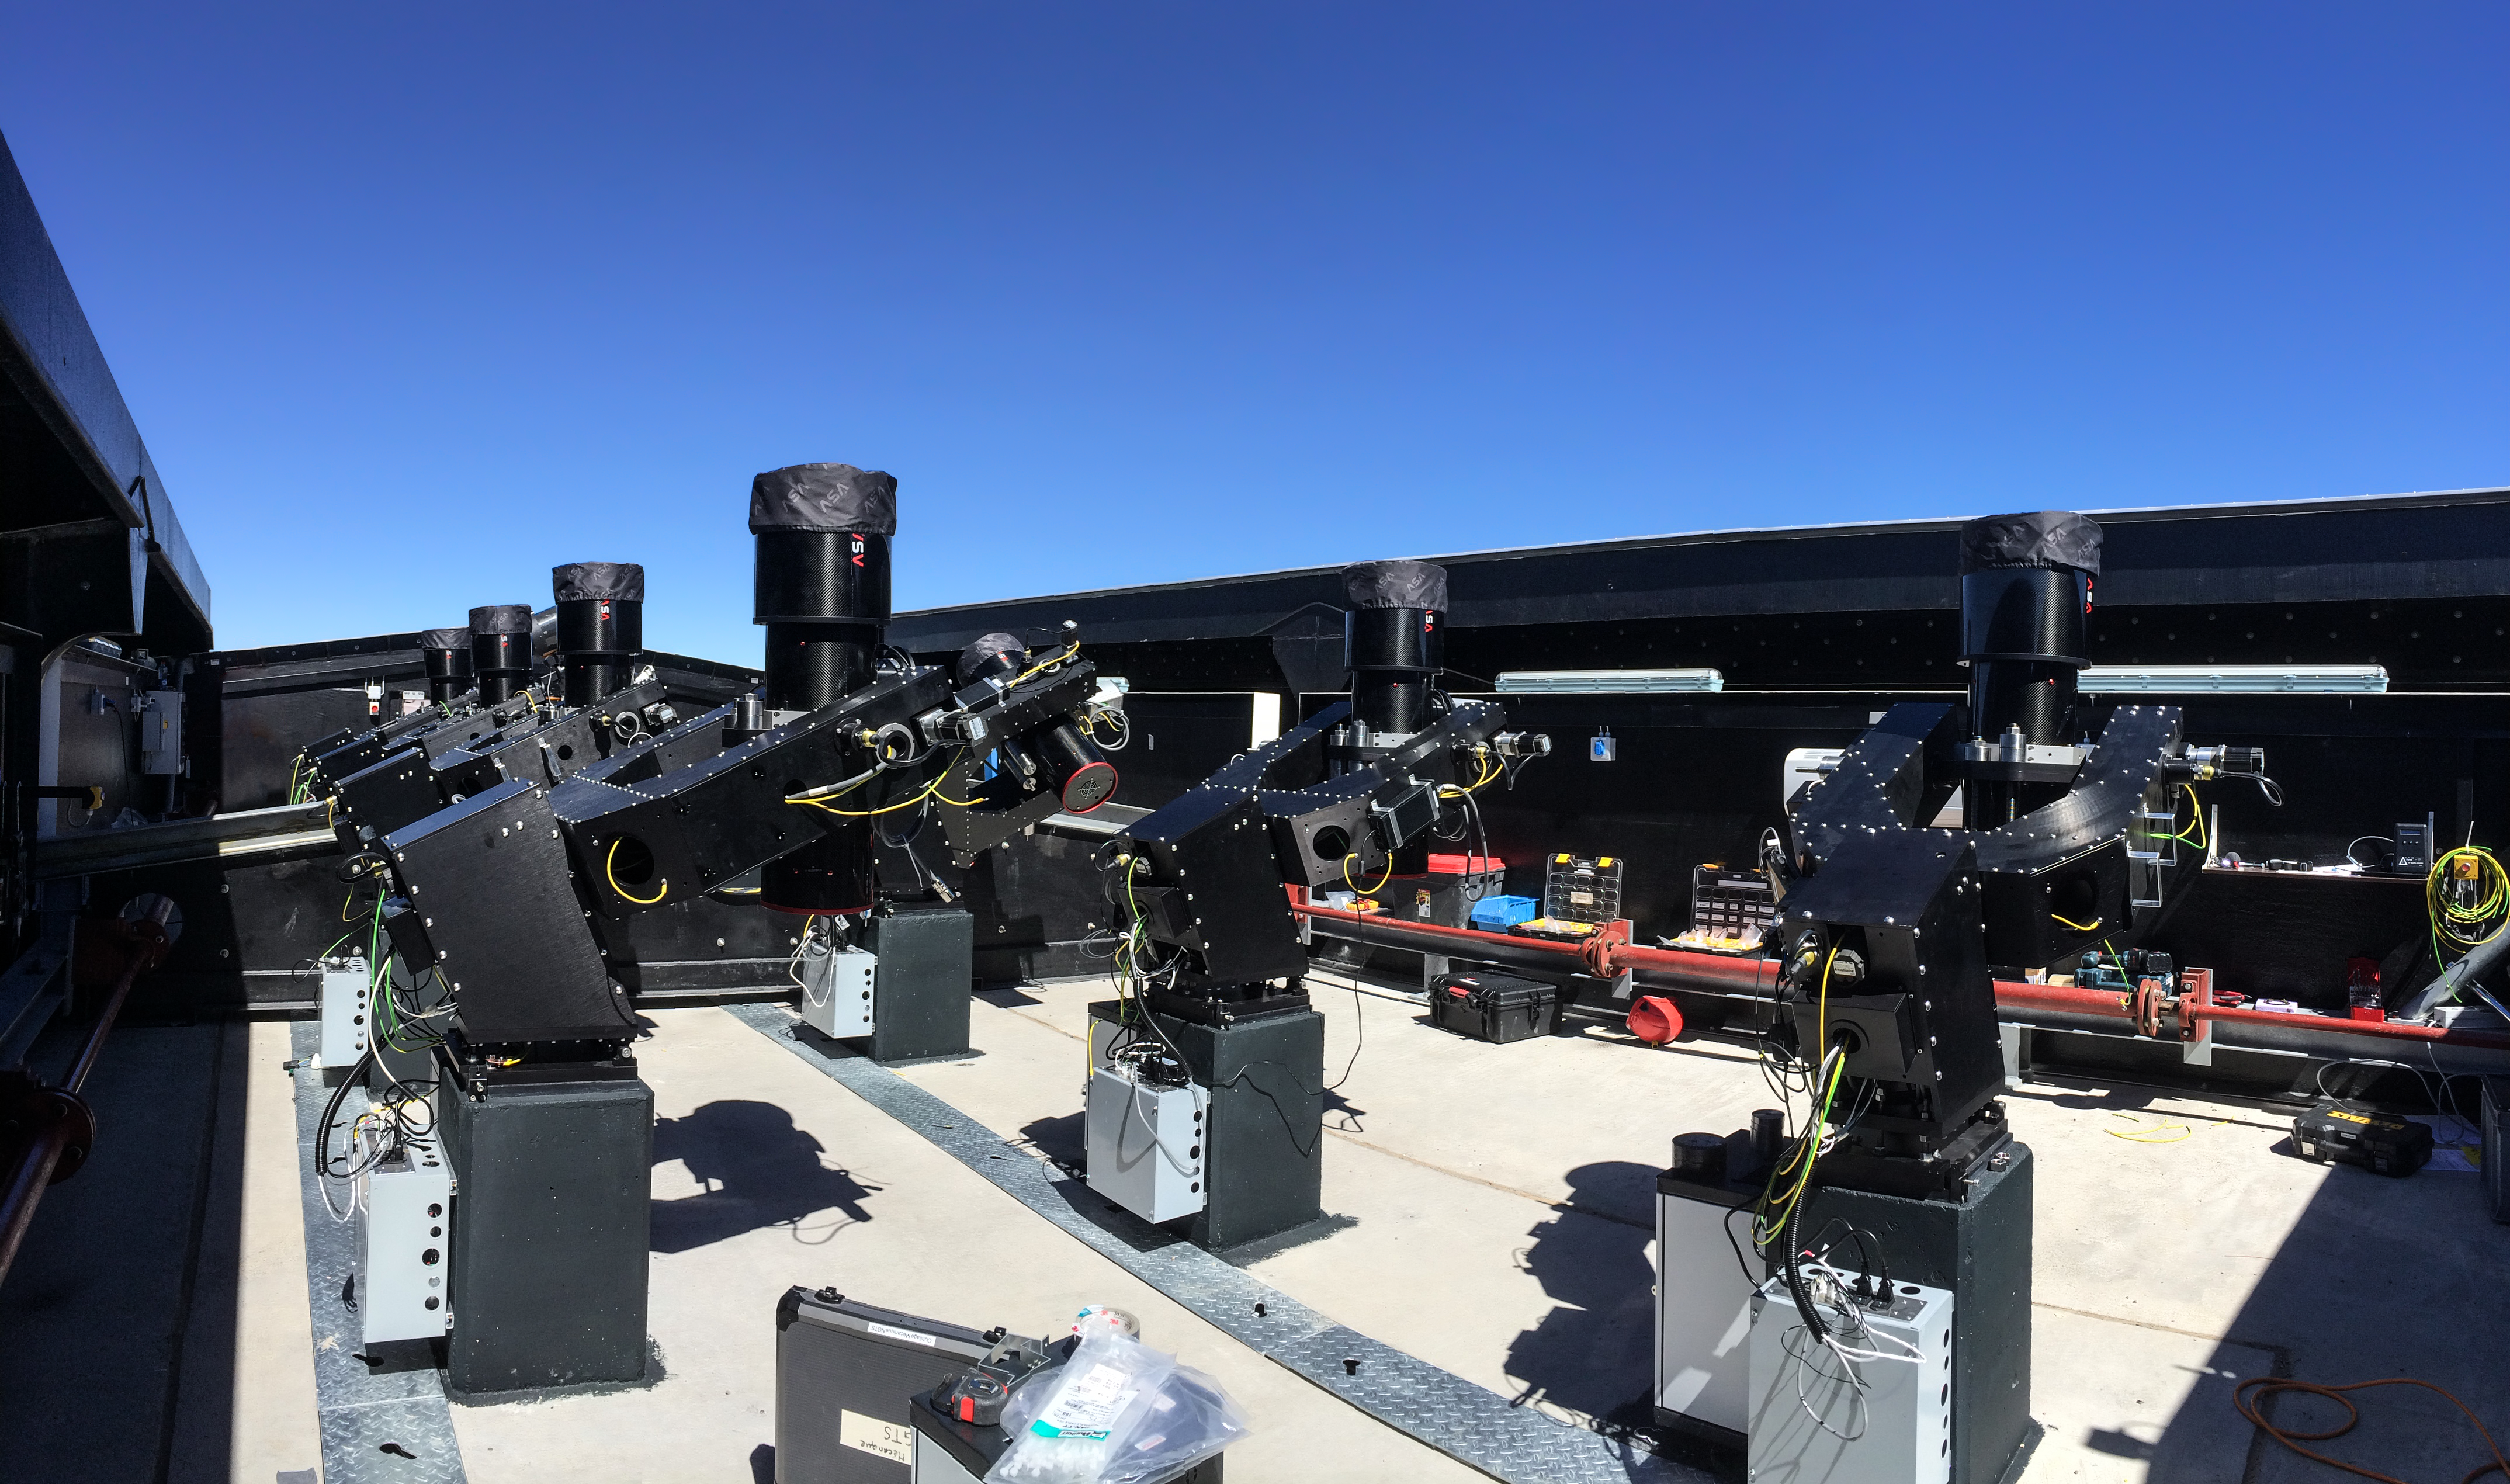

The Next-Generation Transit Survey (NGTS) at Paranal

The Next-Generation Transit Survey (NGTS) is located at ESO’s Paranal Observatory in northern Chile. This project will search for transiting exoplanets — planets that pass in front of their parent star and hence produce a slight dimming of the star’s light that can be detected by sensitive instruments. The telescopes will focus on discovering Neptune-sized and smaller planets, with diameters between two and eight times that of Earth.

Most of the 20-centimetre telescopes that form the survey system are shown in this picture taken during testing.

Credit: ESO/R. West